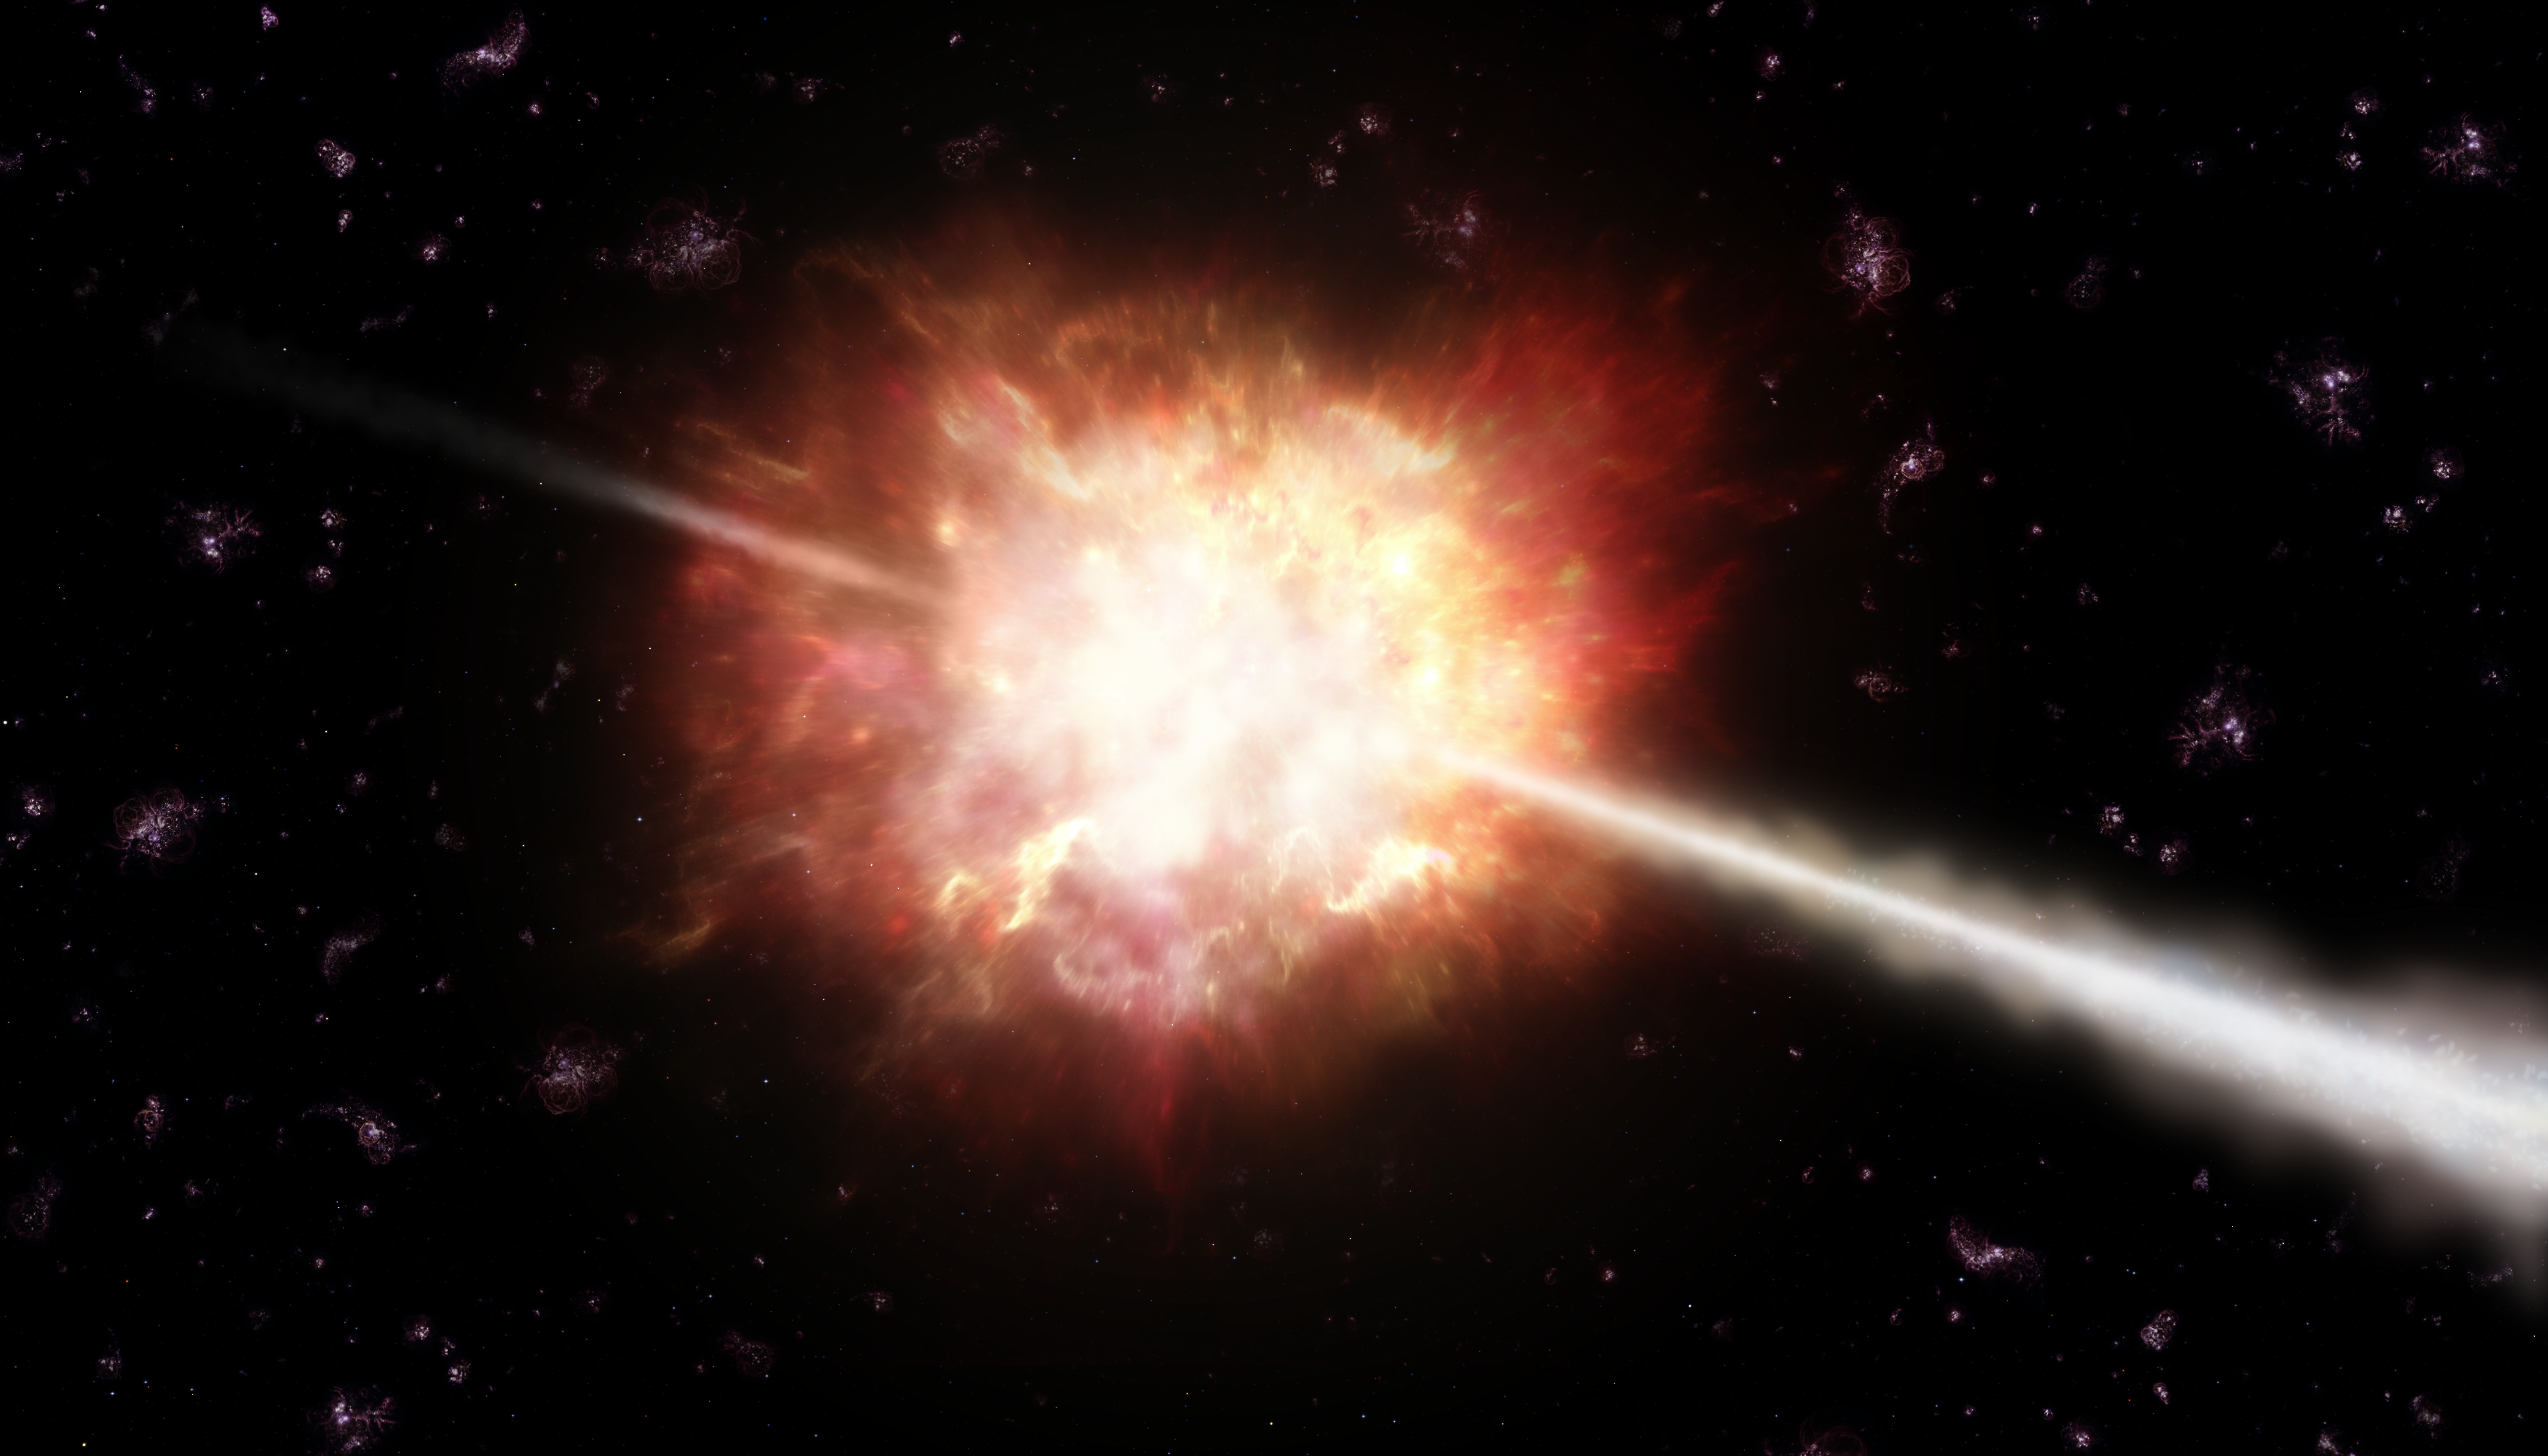

Artist’s impression of a gamma-ray burst

Gamma-ray bursts (GRBs) are powerful flashes of energetic gamma-rays lasting from less than a second to several minutes. They release a tremendous amount of energy in this short time making them the most powerful events in the Universe. They are thought to be mostly associated with the explosion of stars that collapse into black holes. In the explosion, two jets of very fast-moving material are ejected, as depicted in this artist’s illustration. If a jet happens to be aimed at Earth, we see a brief but powerful gamma-ray burst.

Credit: ESO/A. Roquette